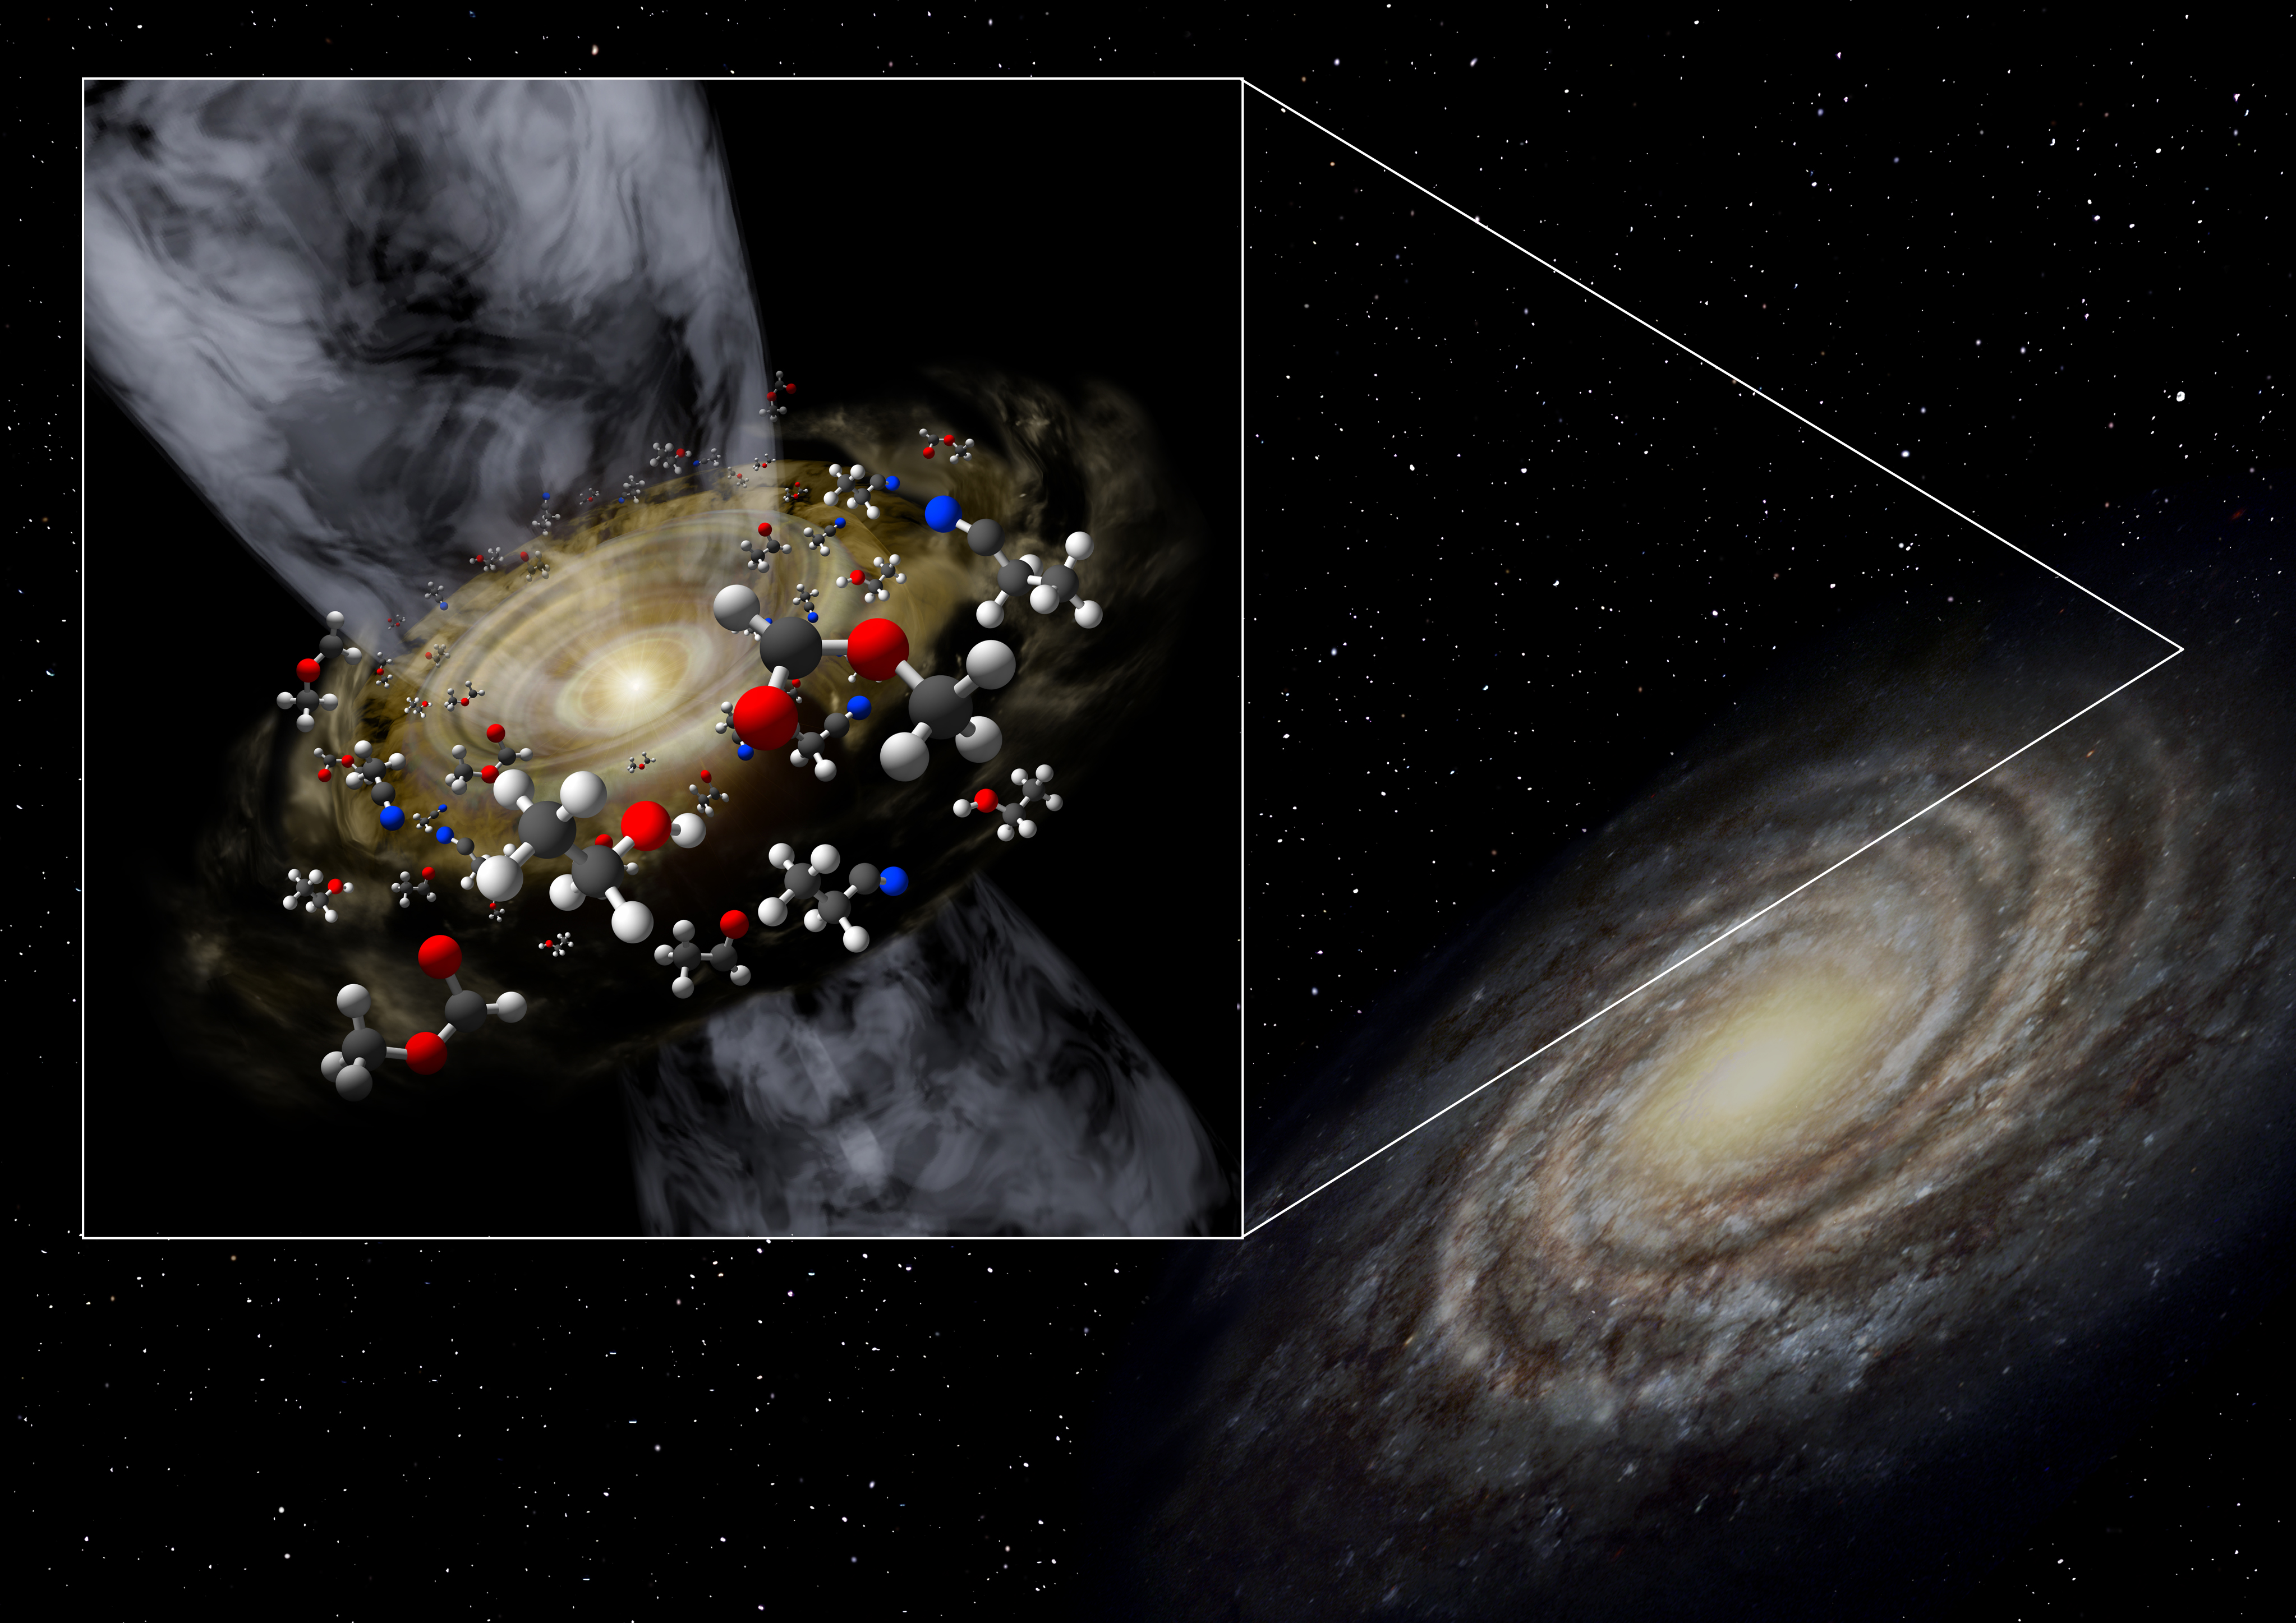

202111_hotcore

Artist's conceptual image of the protostar discovered in the extreme outer Galaxy.

Credit: Niigata University